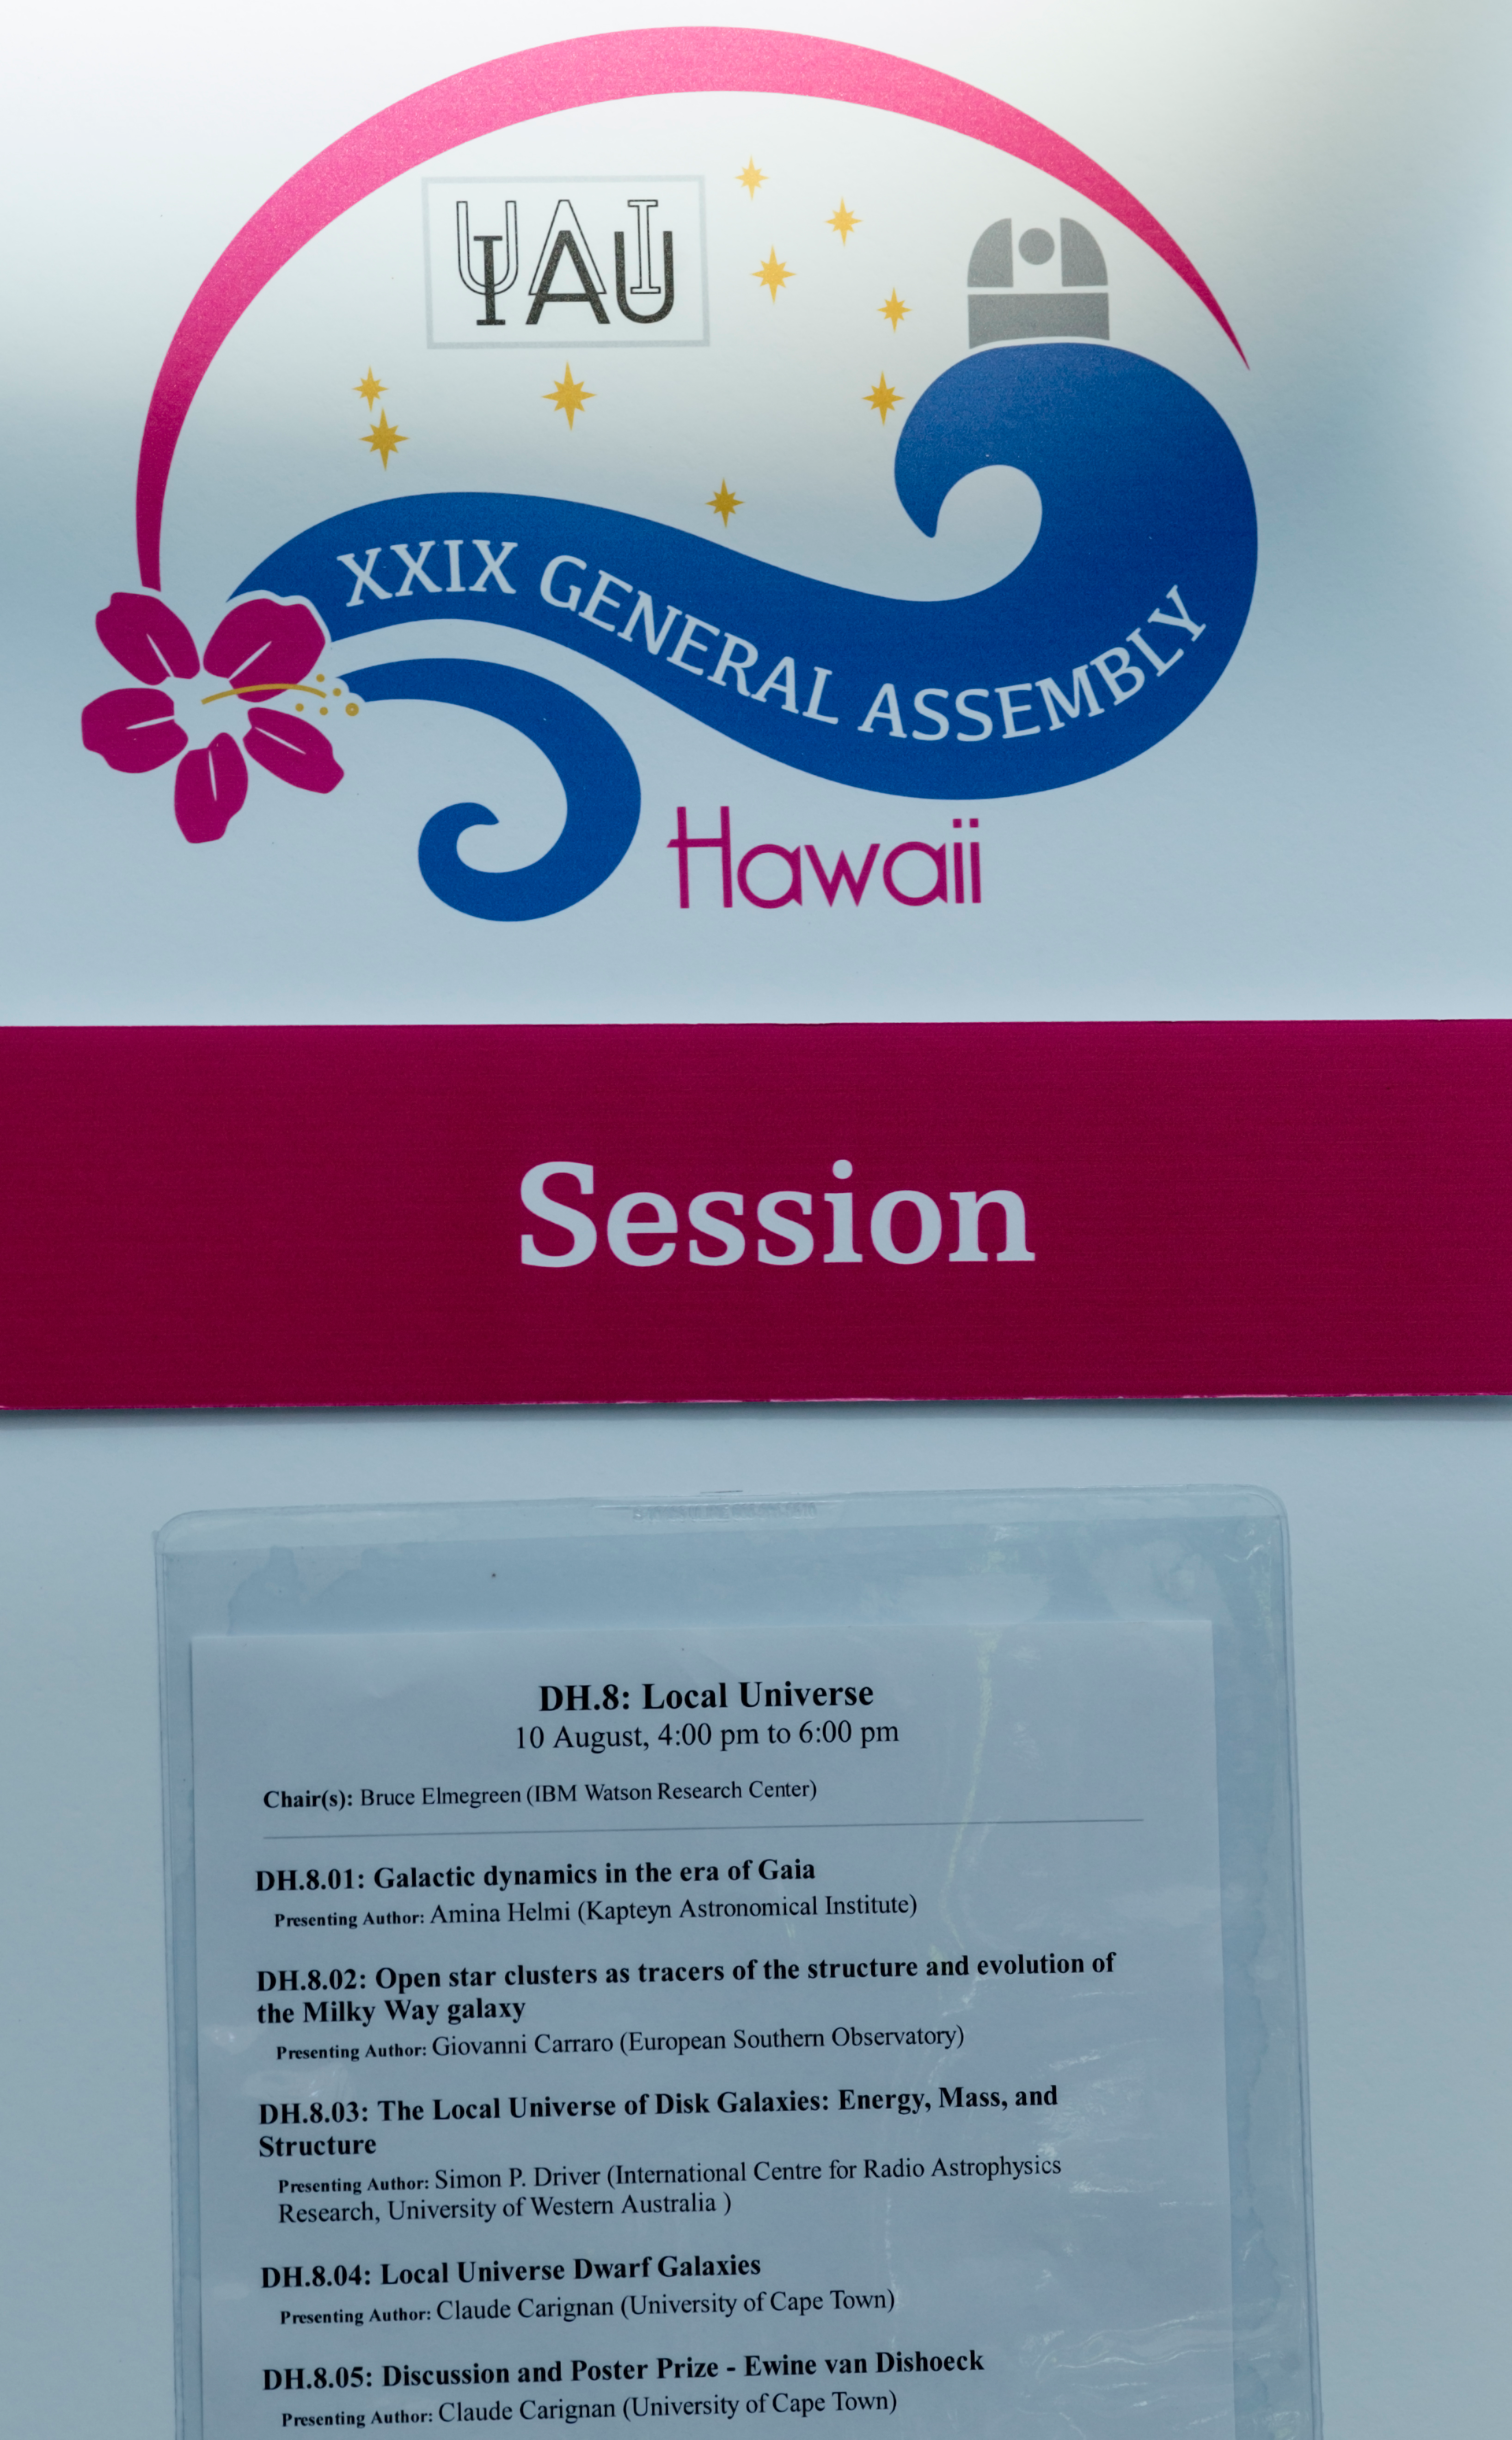

Order of events for the DH.8 session

The order of events for the DH.8 session at the IAU XXIX General Assembly.

Credit: IAU/B. Tafreshi (twanight.org)